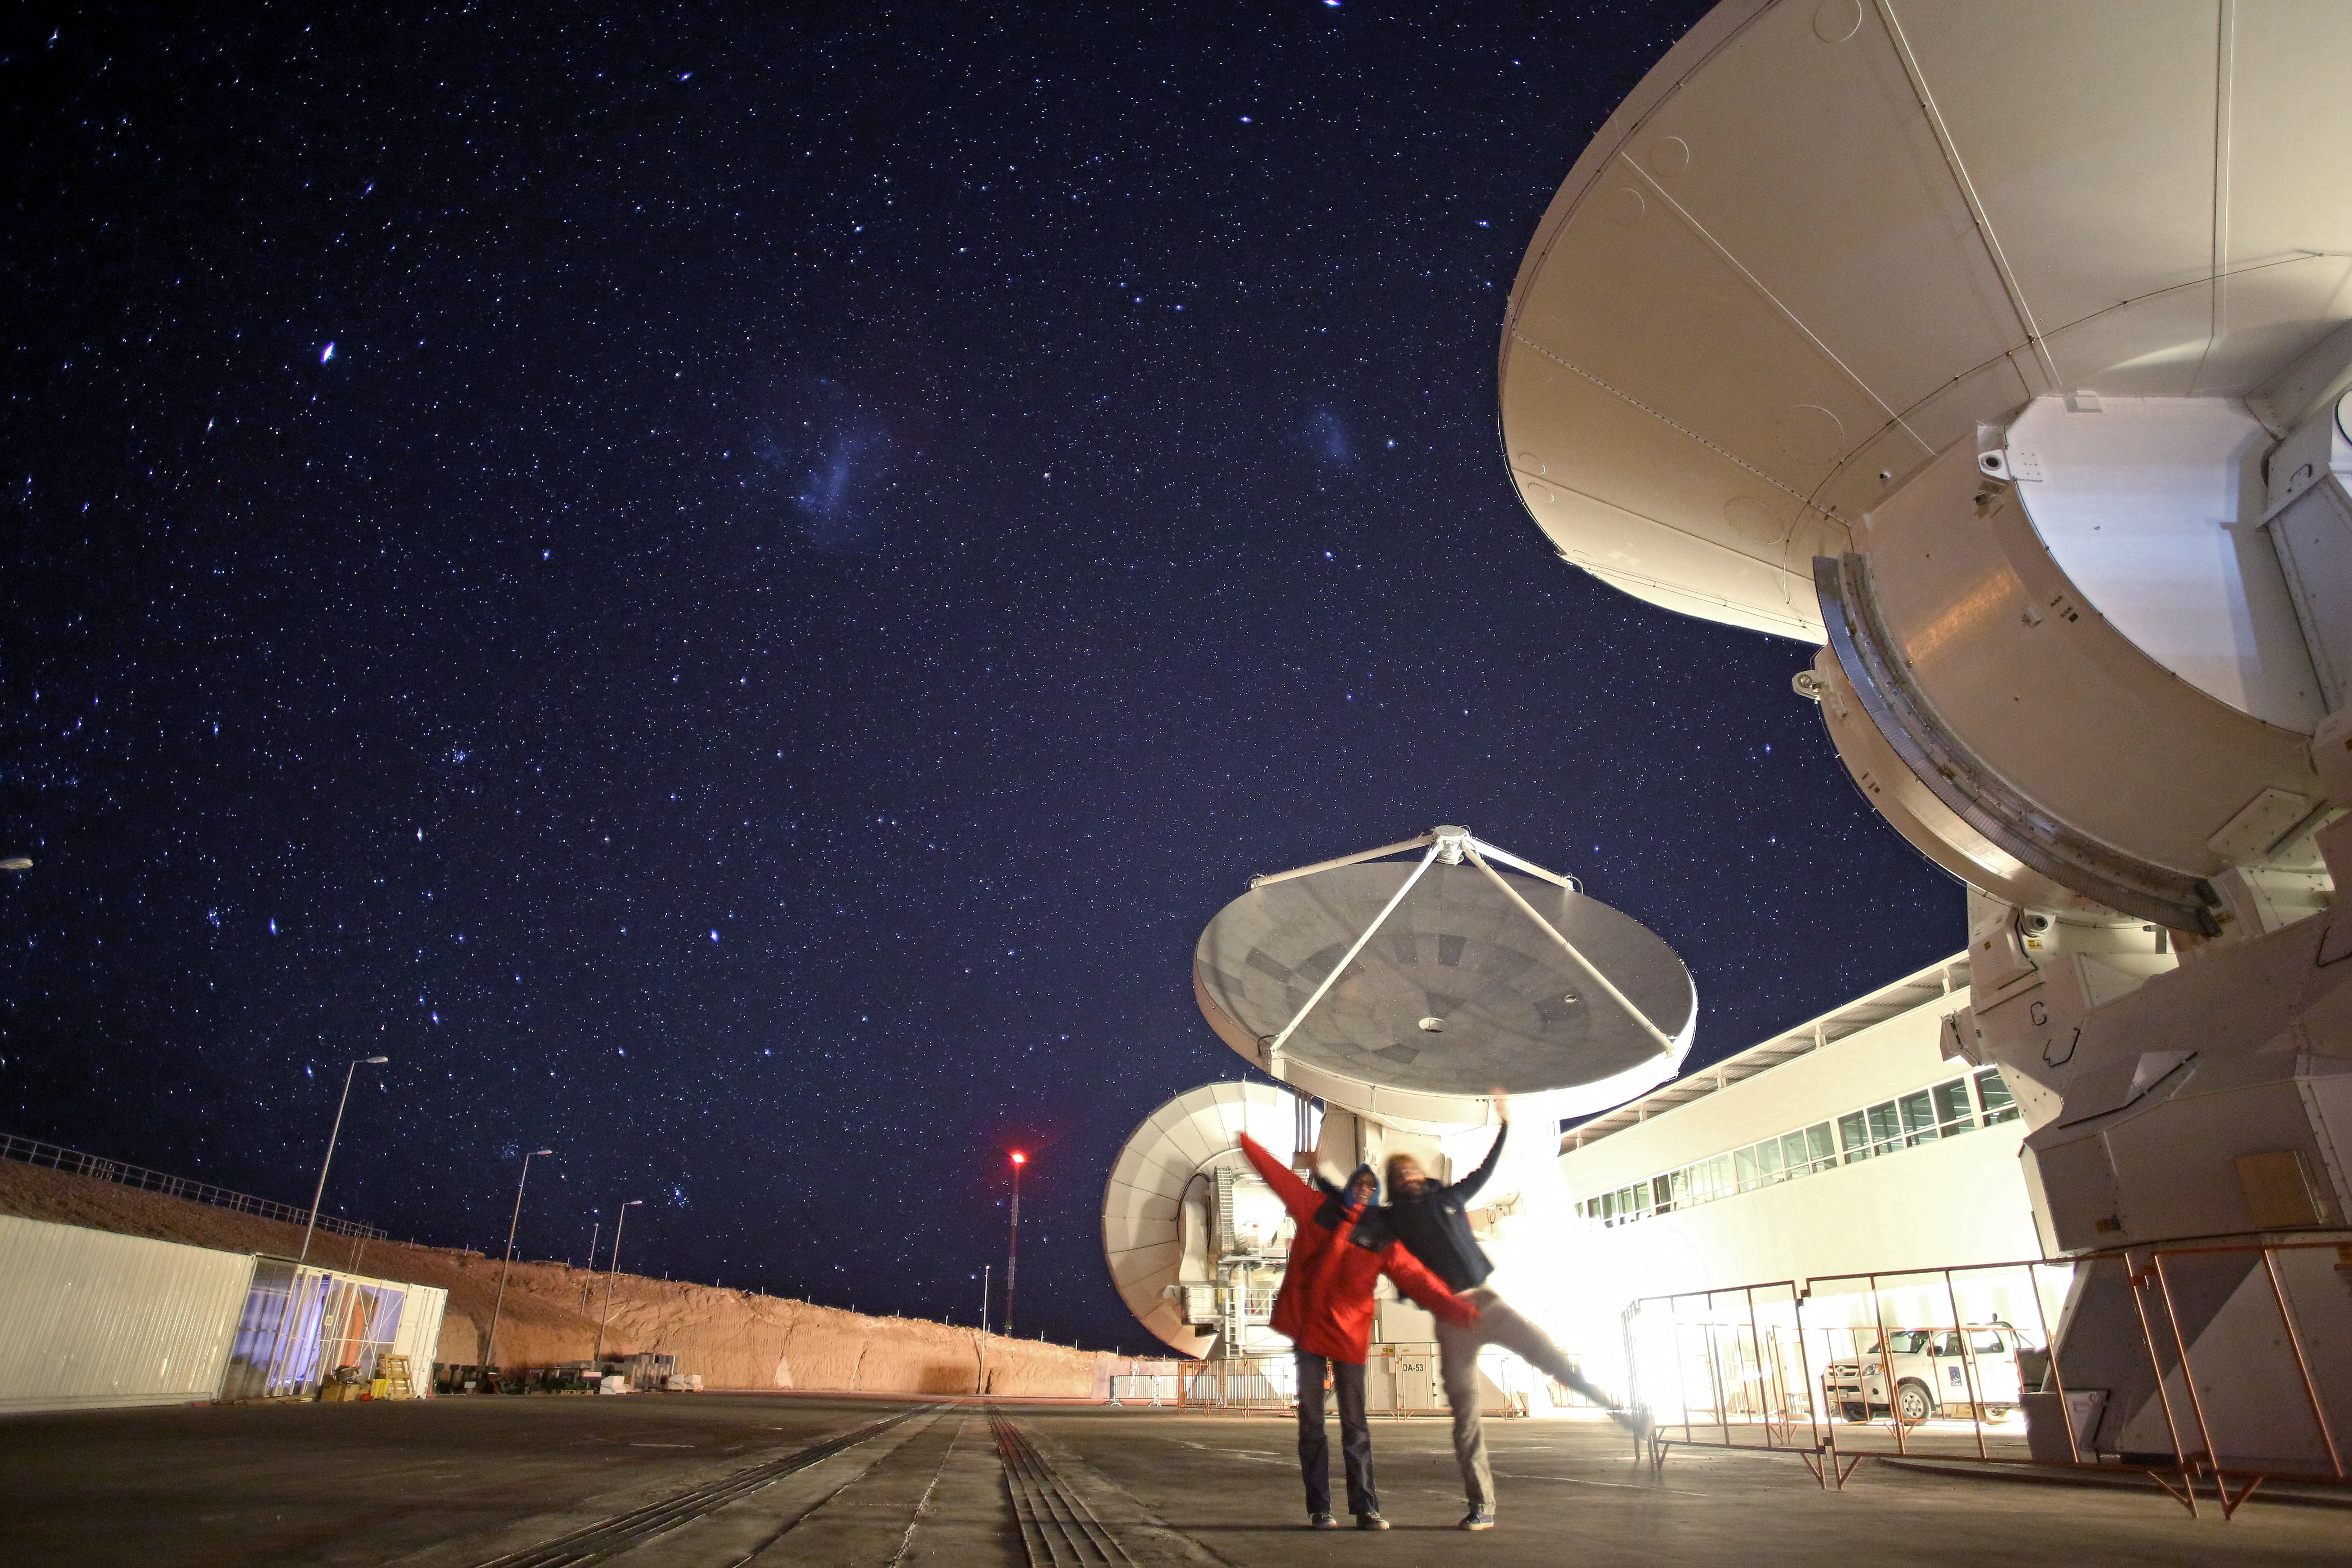

Wings for science at ALMA OSF

This photo shows the Wings for Science team visiting the ALMA Operations Support Facility (OSF). ESO has initiated an outreach partnership with the ORA Wings for Science project, which offers aerial support to public research organisations while on a journey around the world. The project has recently taken some stunning photographs of the observatories in northern Chile, such as the largest astronomy project in existence, the international Atacama Large Millimeter/submillimeter Array (ALMA).

Credit: Clem & Adri Bacri-Normier (wingsforscience.com)/ESO